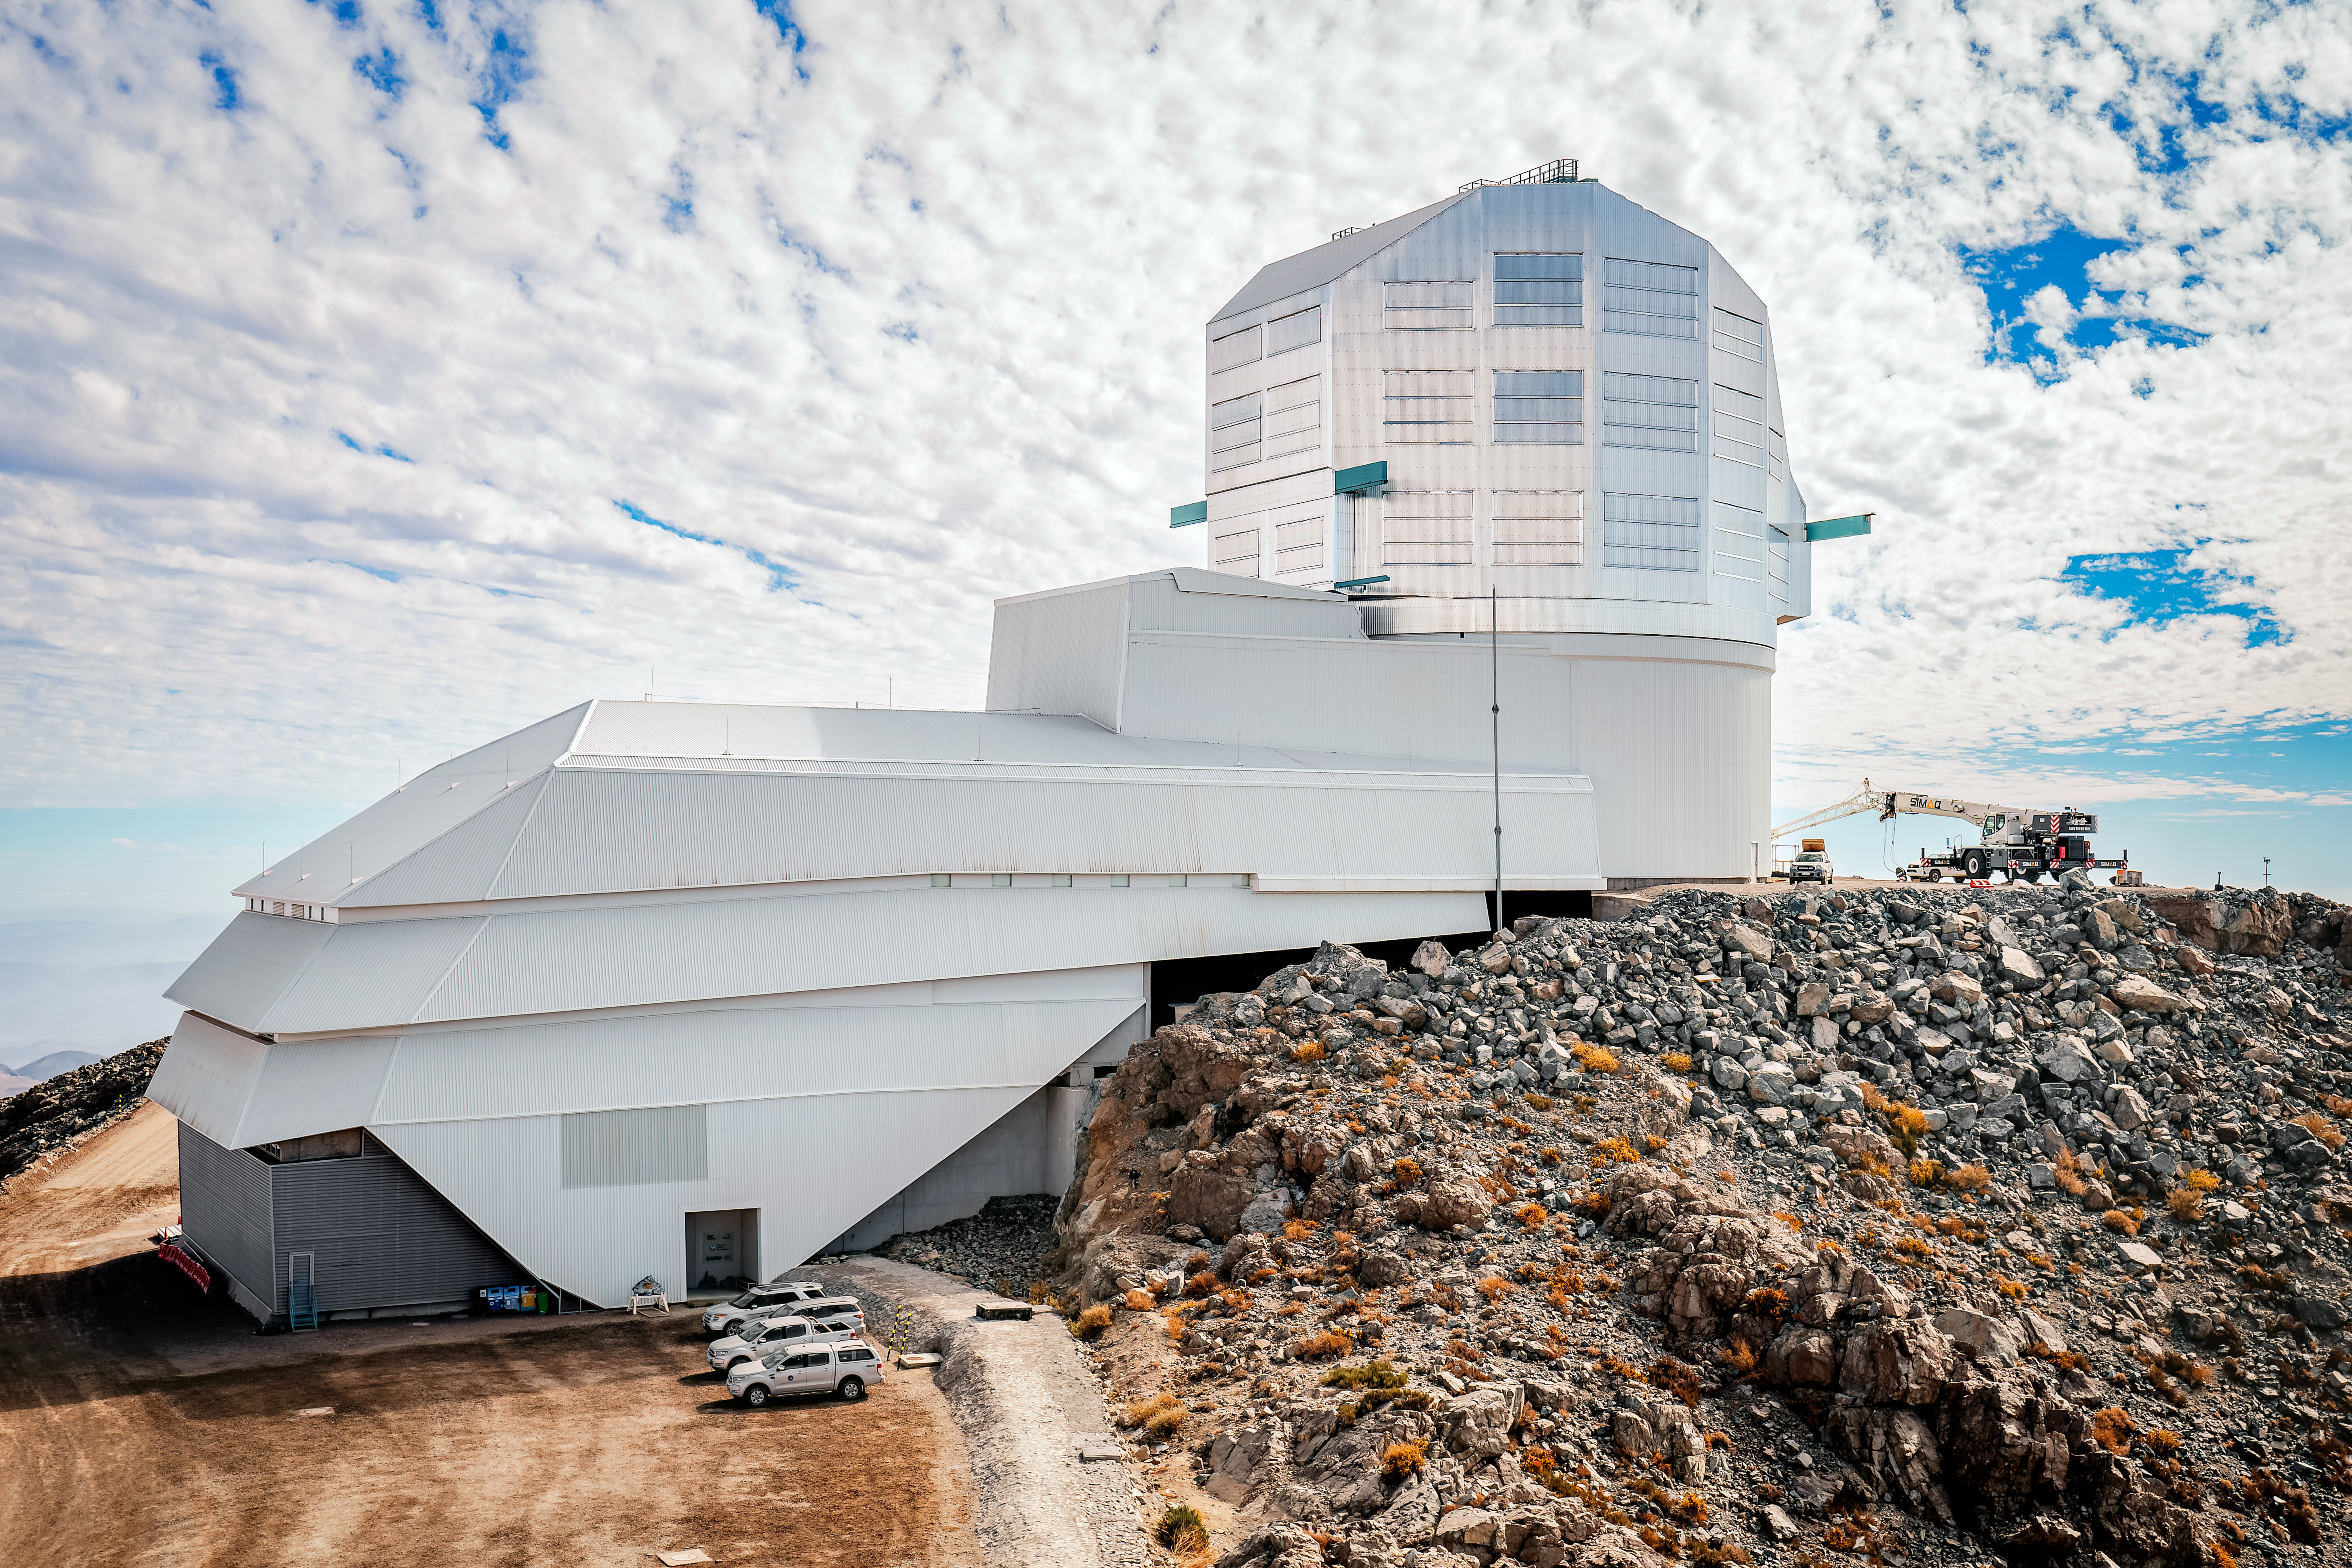

Vera C. Rubin Observatory

Rubin Observatory in April 2024.

Credit: RubinObs/NOIRLab/SLAC/NSF/DOE/AURA/A. Pizarro D.